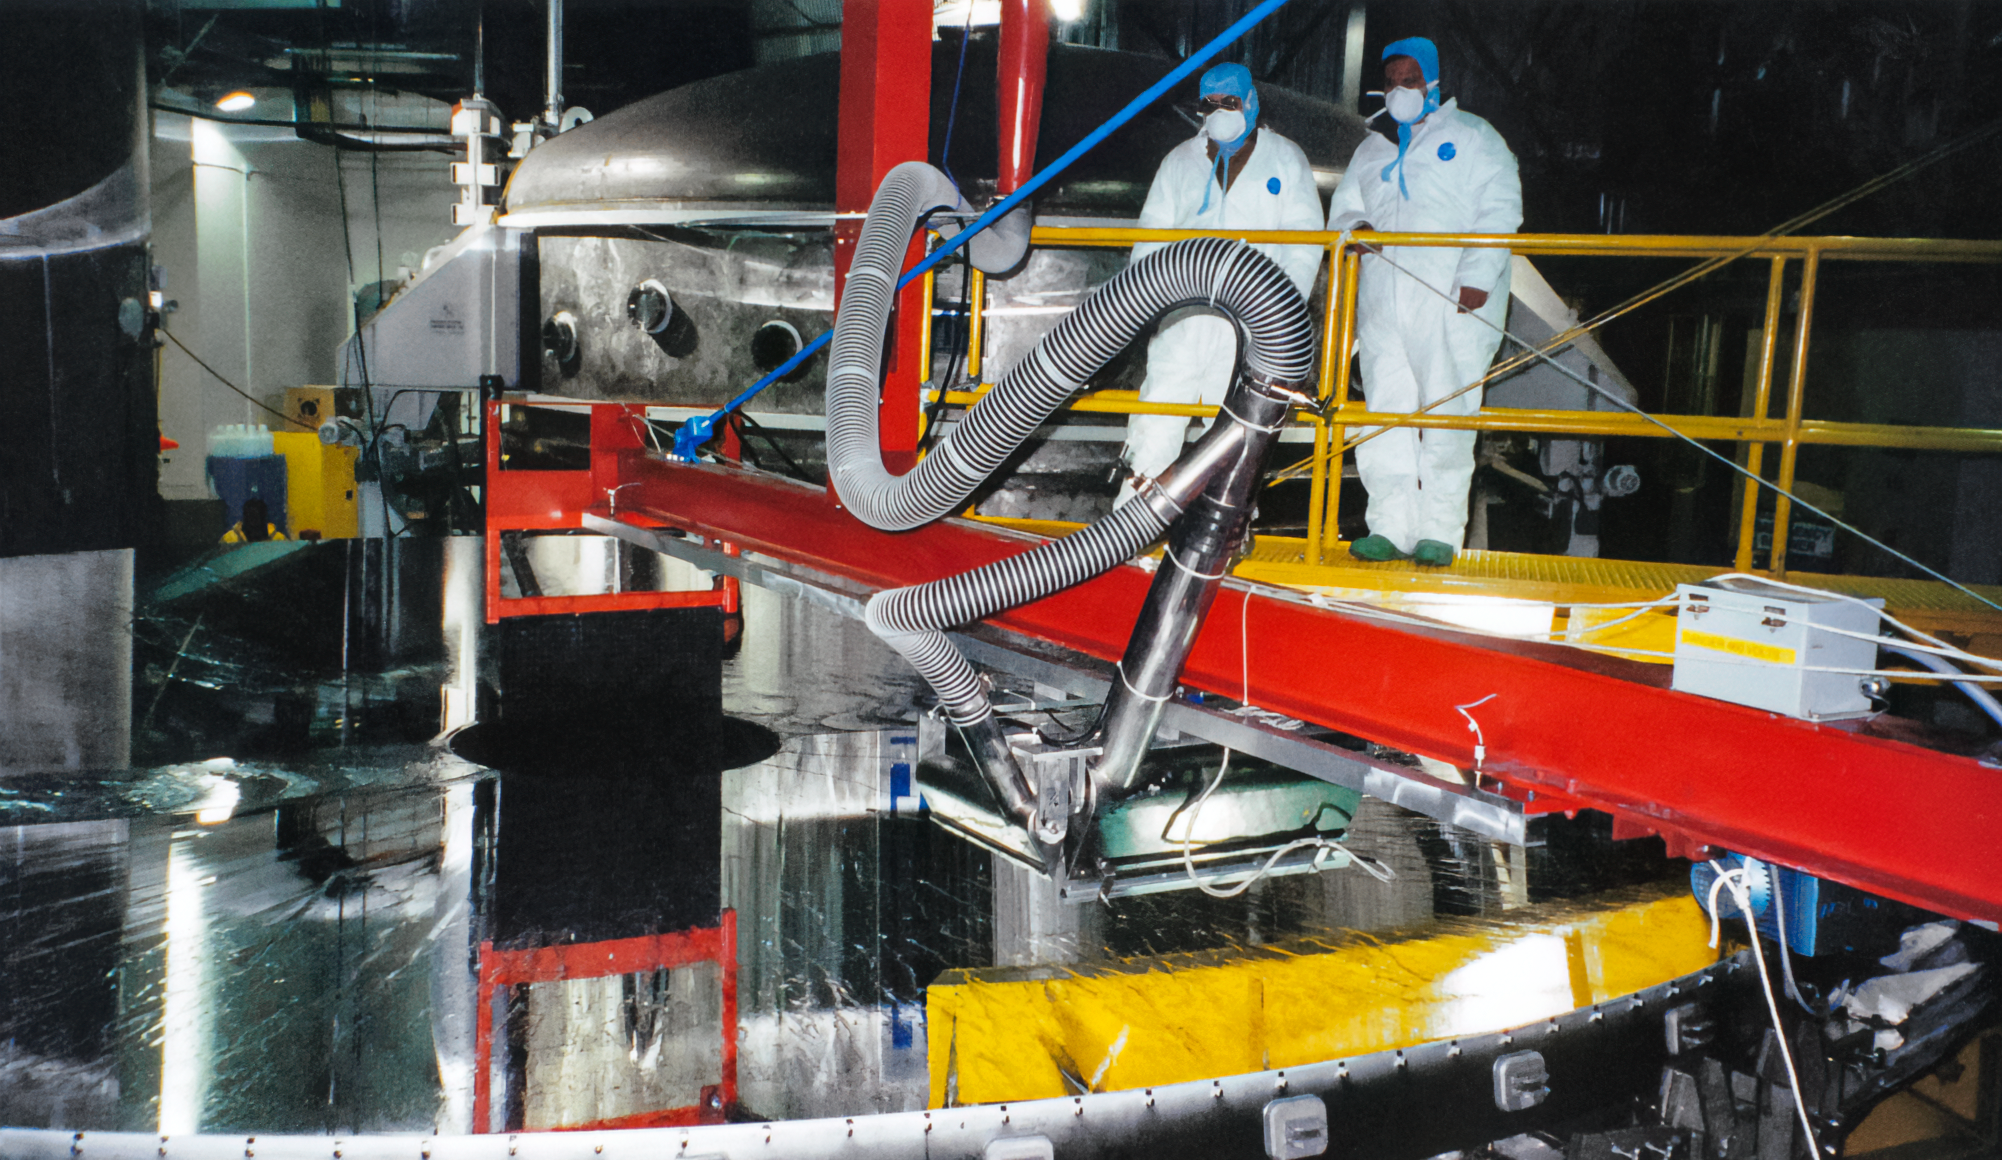

Gemini Mirror Washing

Washing the mirror of one of the International Gemini Observatory telescopes in 1998.

Credit: International Gemini Observatory/NOIRLab/NSF/AURA